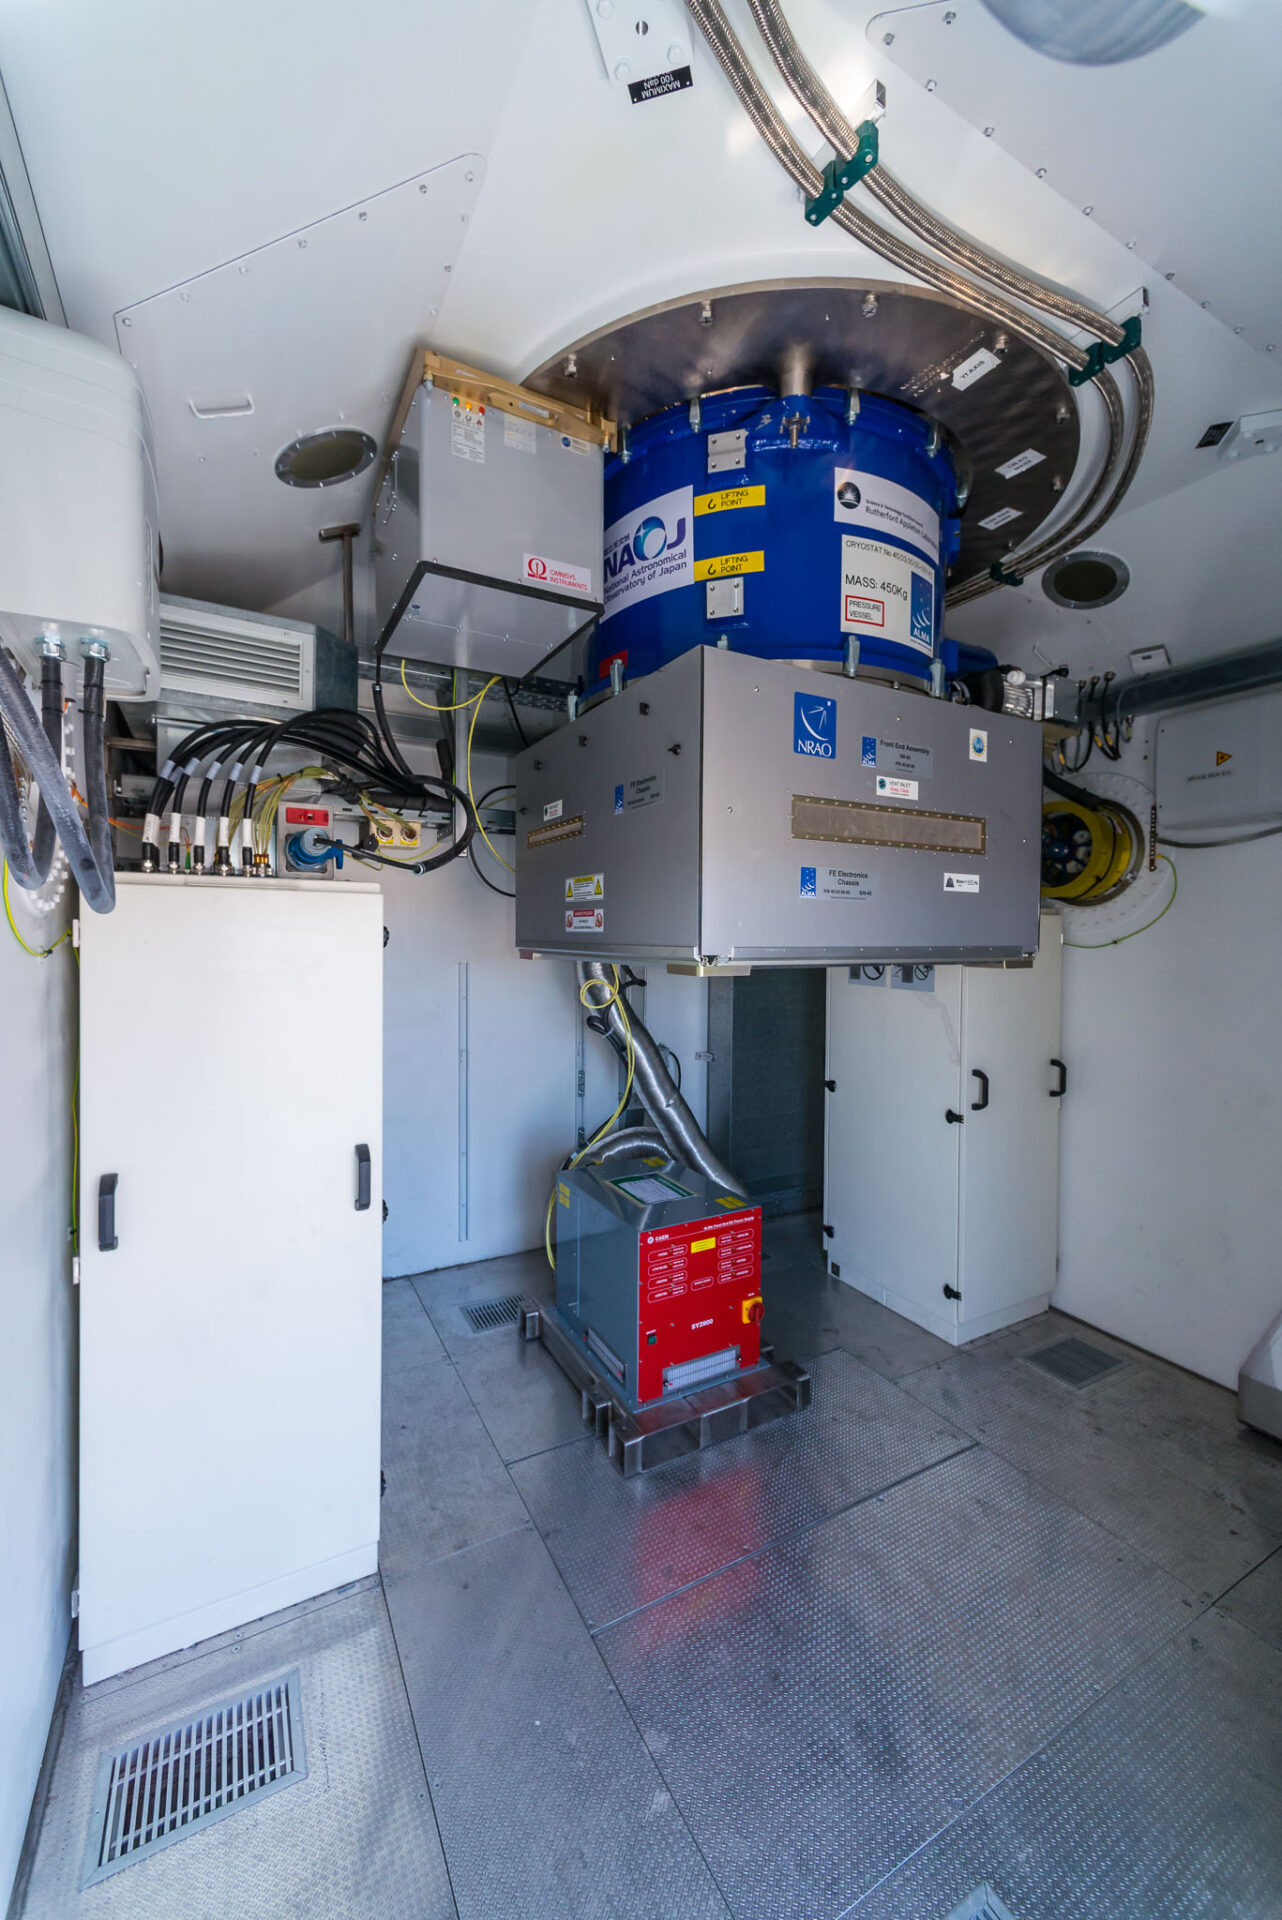

The receiver cabin

The receiver cabin of an ALMA European antenna with the Front End, Water Vapour Radiometer and Back End racks installed. This is where the magic begins!

Credit: Sergio Otárola - ALMA (ESO/NAOJ/NRAO)